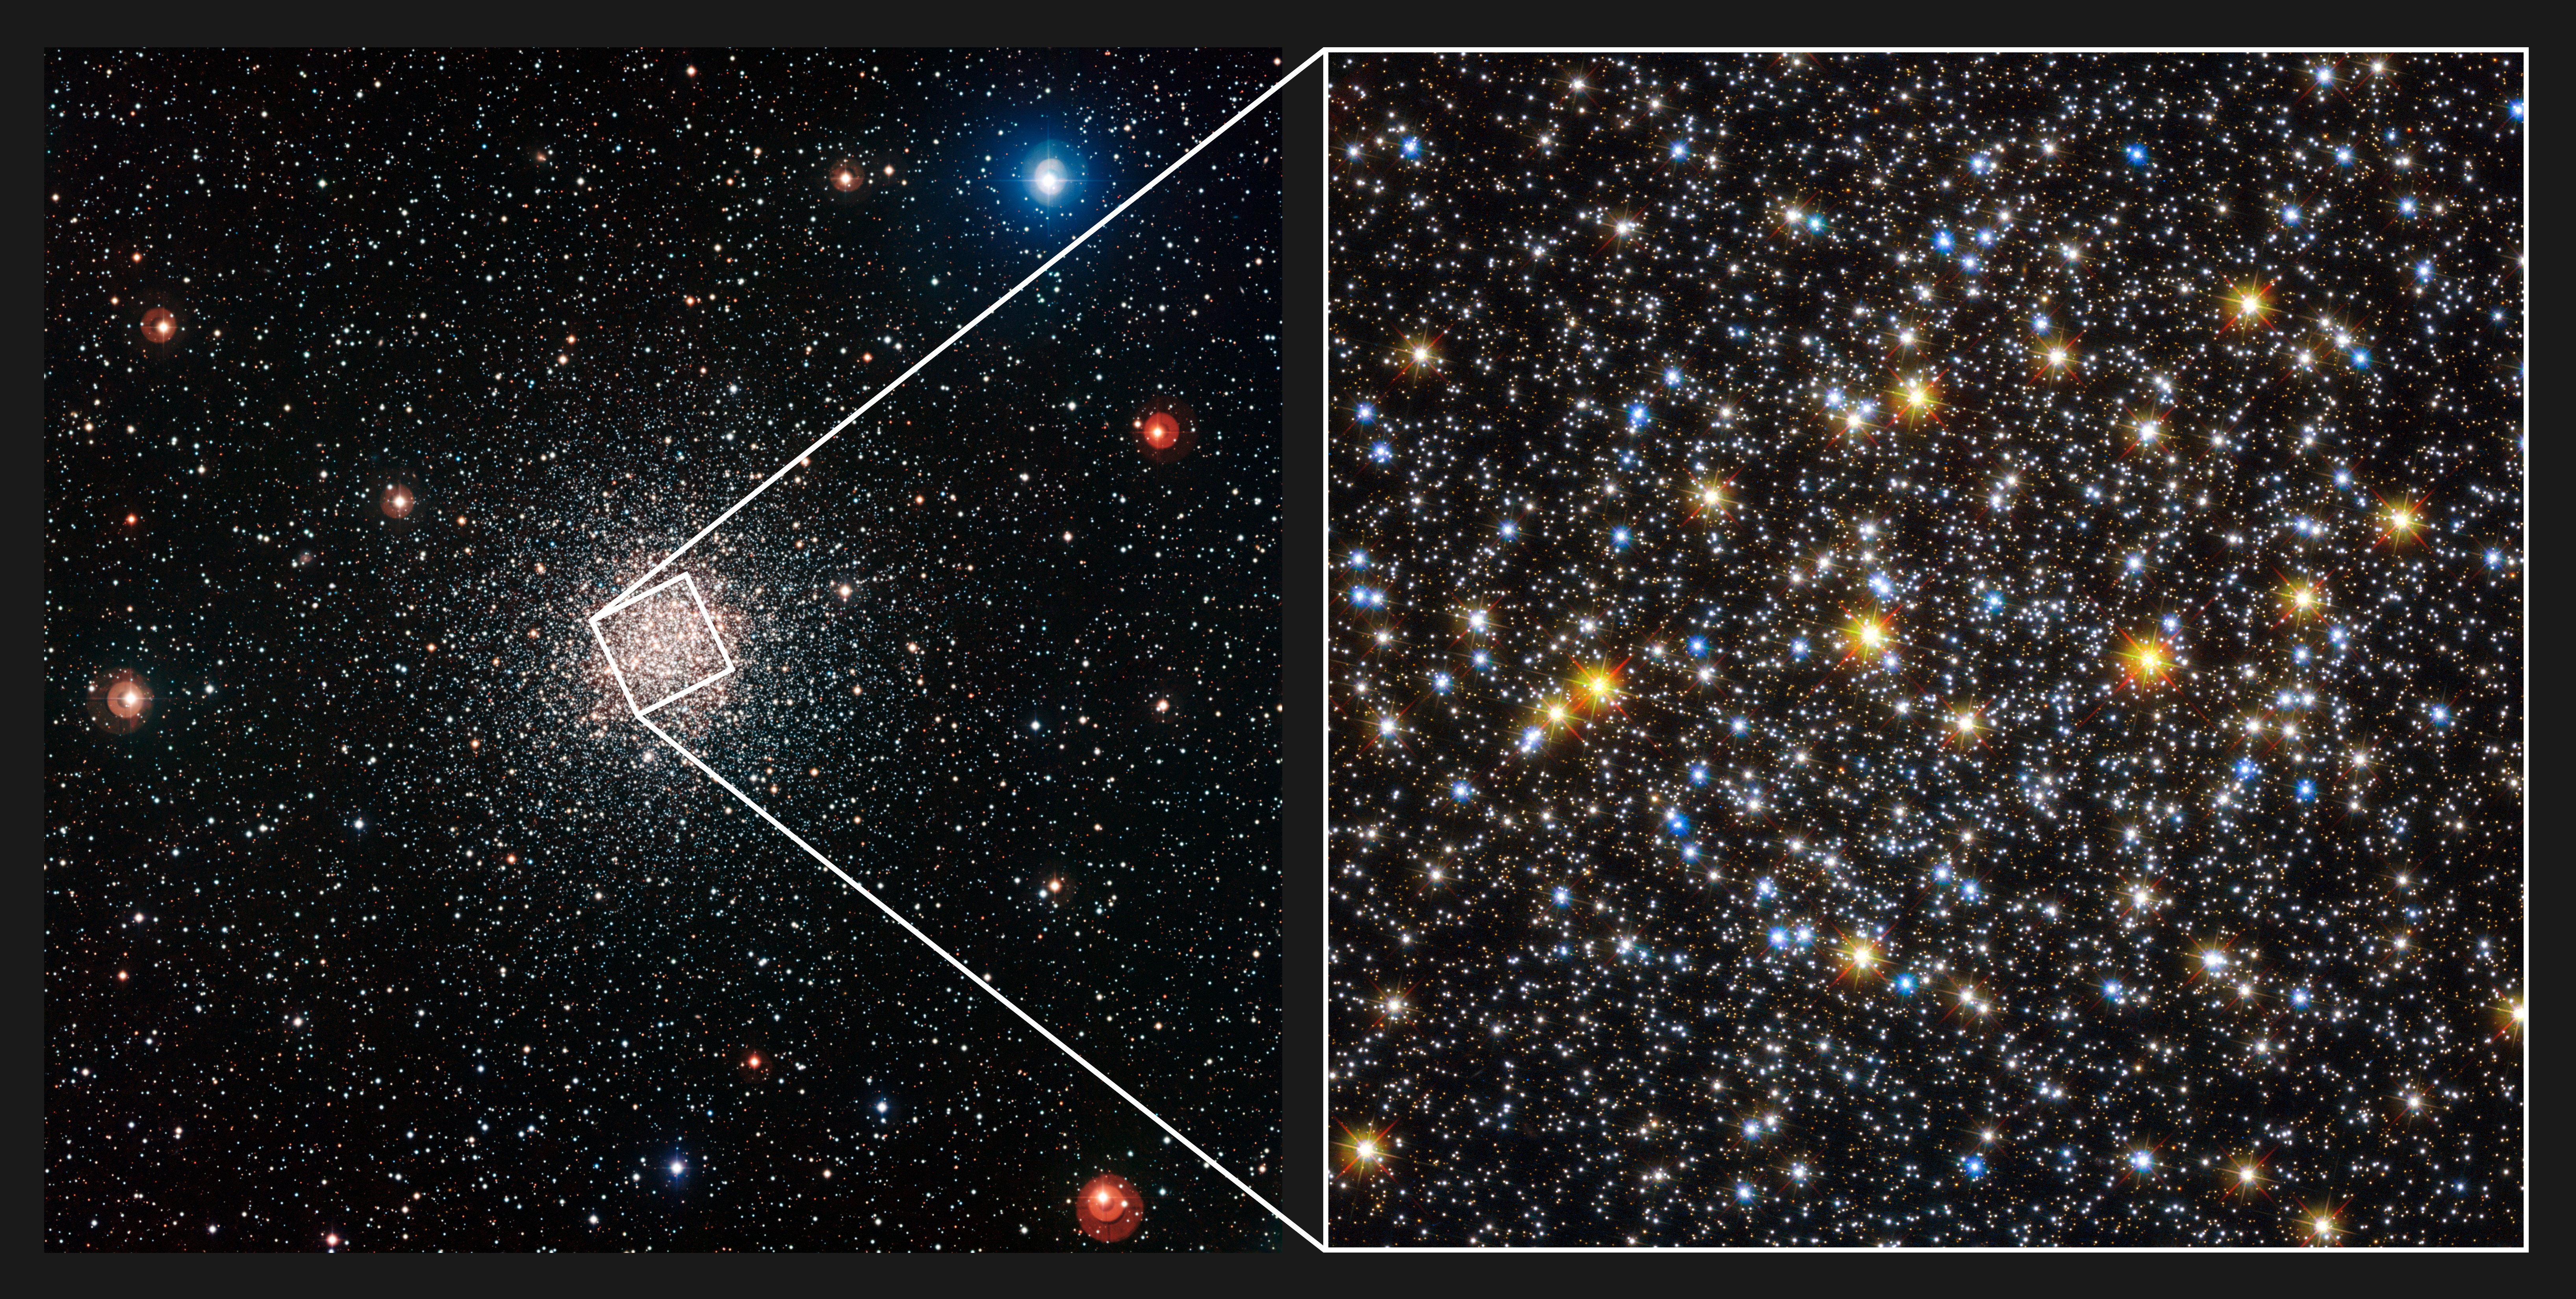

Comparison of views of the globular star cluster NGC 6362 from WFI and Hubble

This colourful view of the globular cluster NGC 6362 on the left was captured by the Wide Field Imager attached to the MPG/ESO 2.2-metre telescope at ESO’s La Silla Observatory in Chile. This brilliant ball of ancient stars lies in the southern constellation of Ara (The Altar). The close up view of the core of the cluster on the right is from the NASA/ESA Hubble Space Telescope.

Credit: ESO